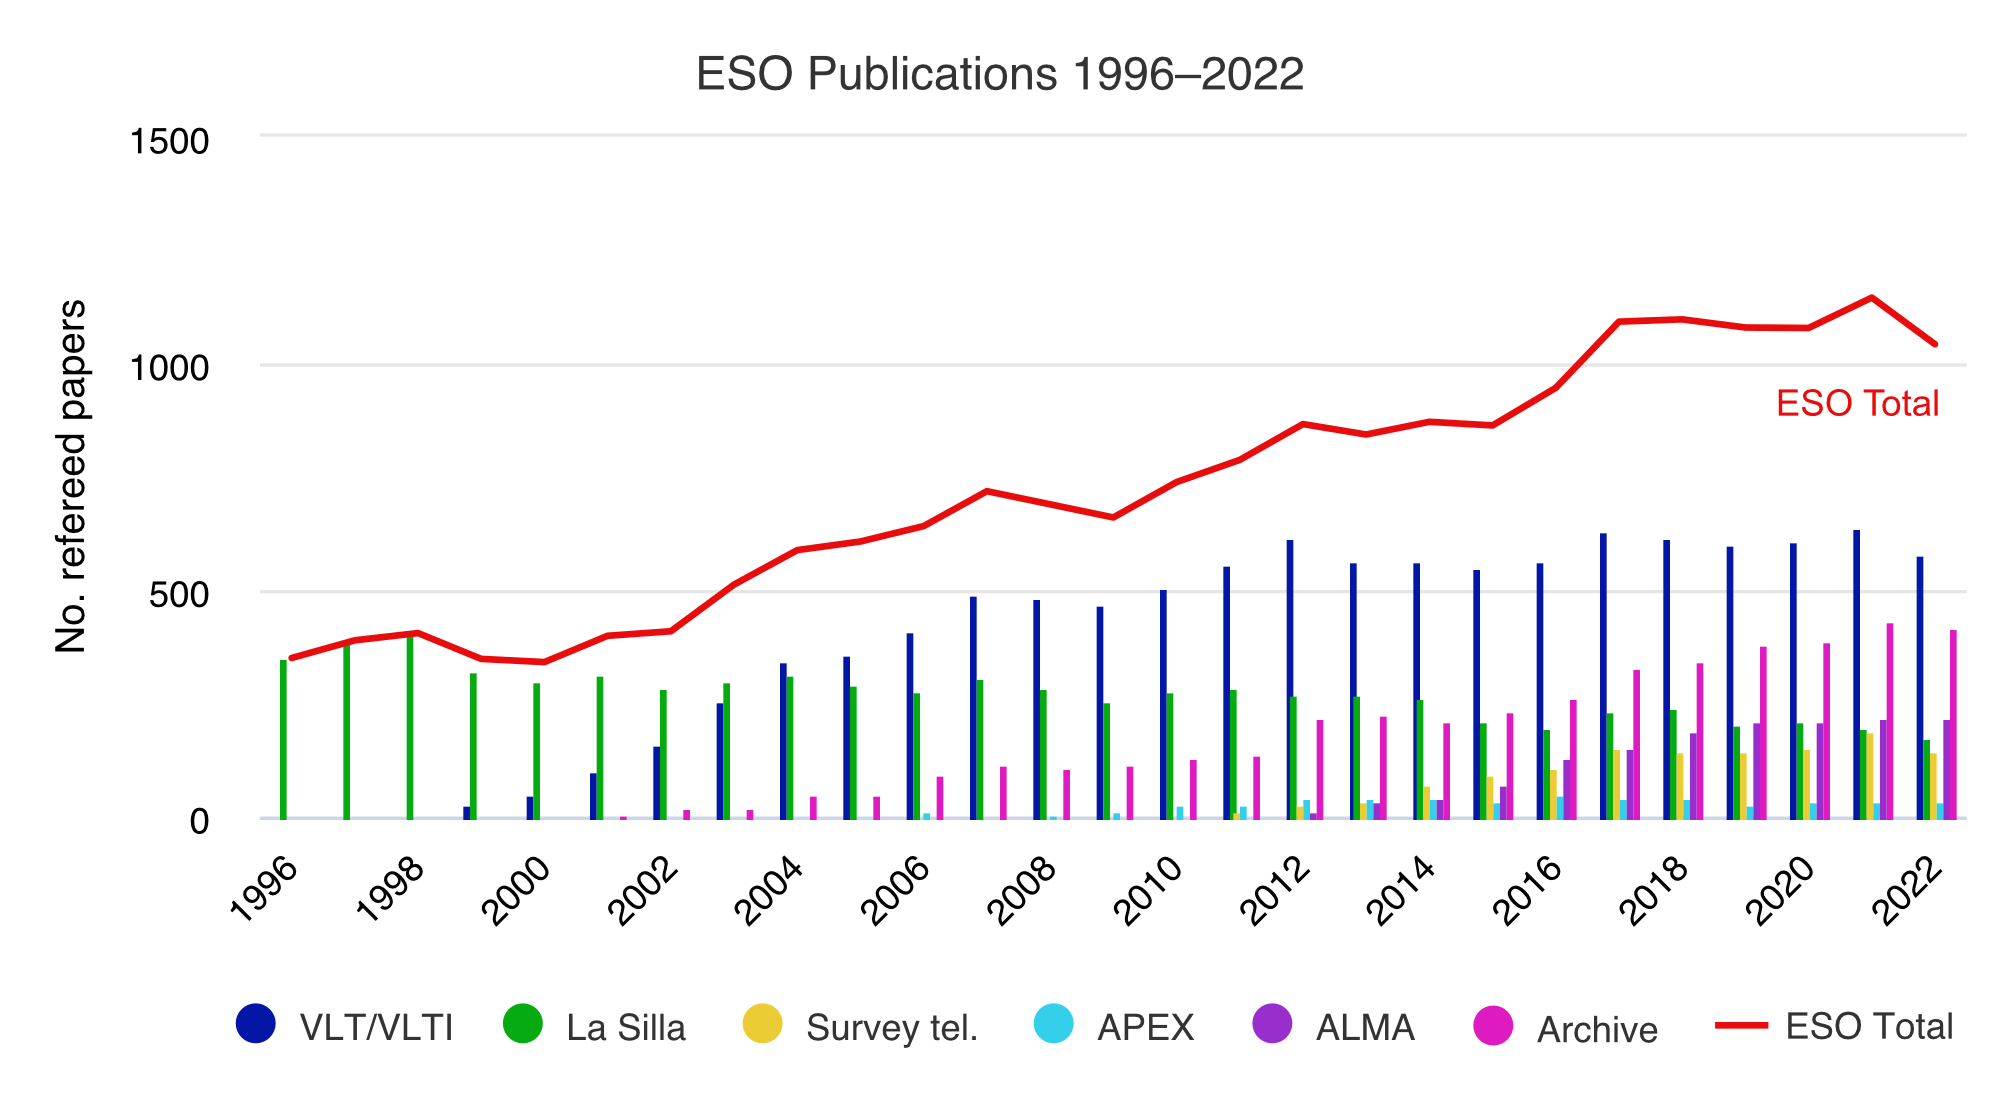

Number of papers published based on data obtained at ESO observatories (1996–2022)

The number of refereed papers published based on data from ESO observatories, observatories in which ESO is a partner (ALMA and APEX), and archival data from 1996 to 2022. These numbers are from the ESO Telescope Bibliography, telbib.

Credit: ESO